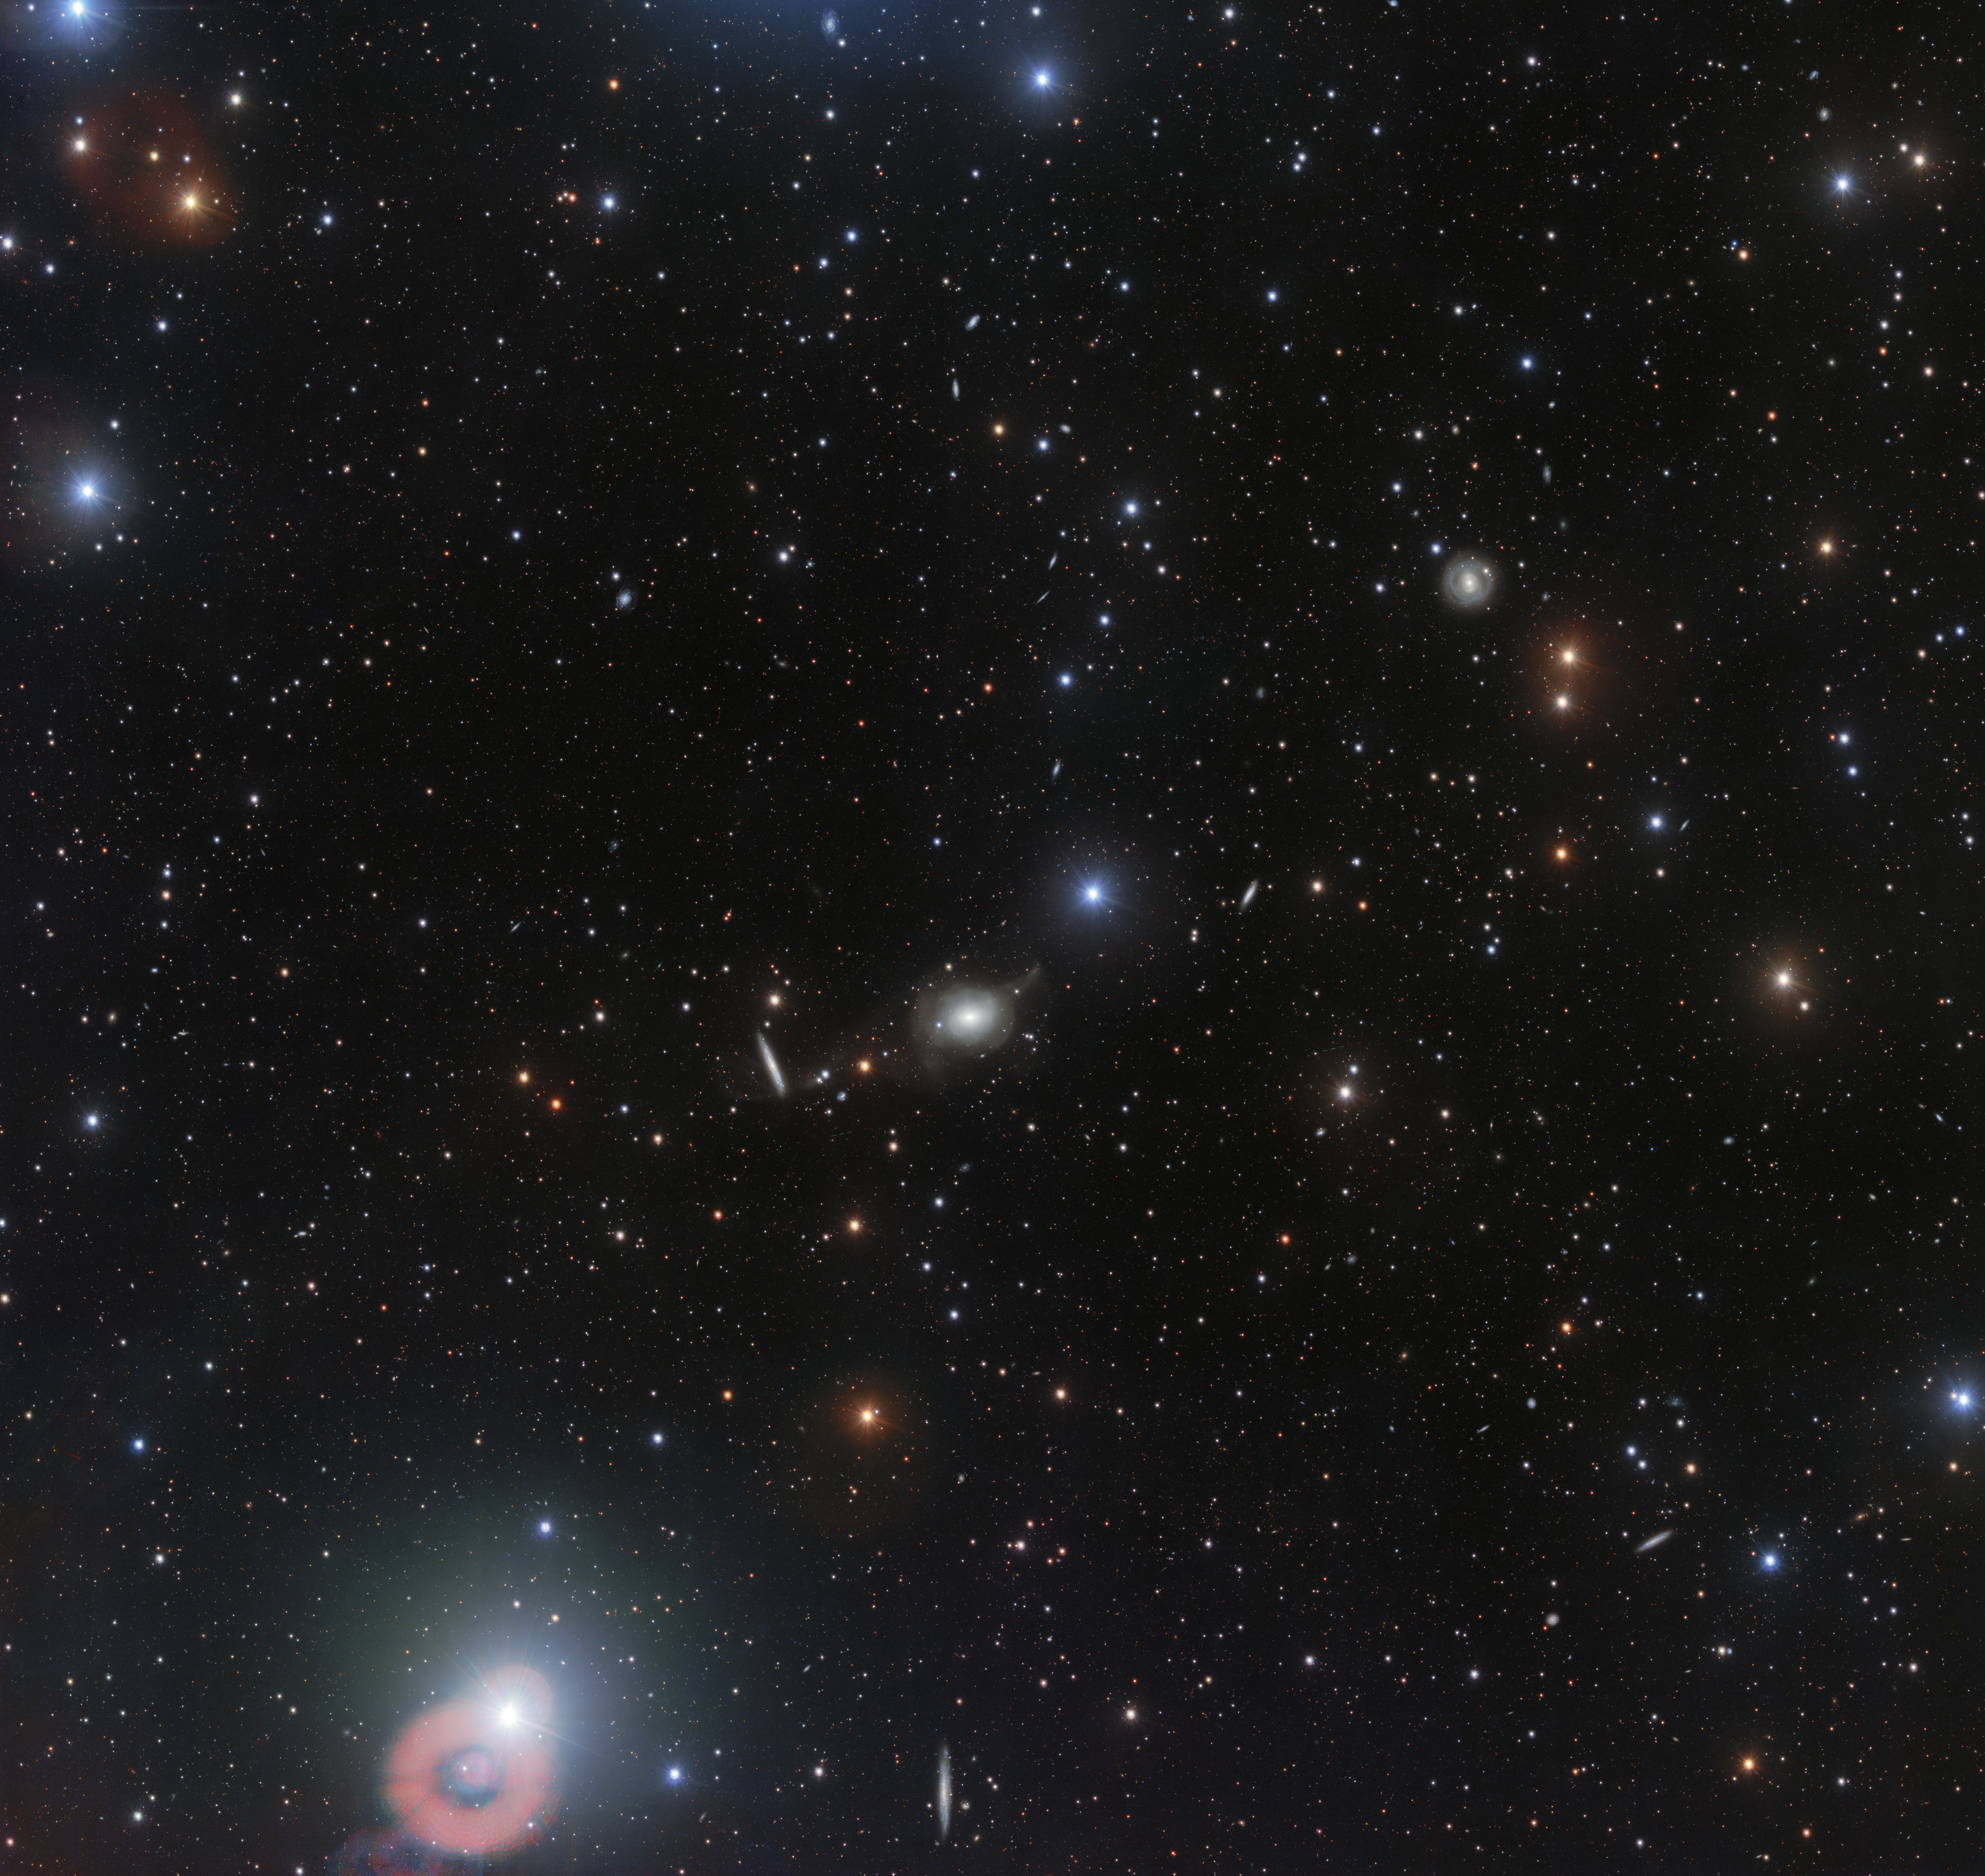

Wide-field view of the surroundings of NGC 5018

This wider-area image around the elliptical galaxy NGC 5018 offers a different perspective on the cosmic vastness. If seen with the unaided eye it will look almost empty. Here the extremely sensitive detectors of the VST have captured a myriad of stars, galaxies, and even a few errant asteroids crossing this area of the sky during the long exposures need to obtain the image.

Credit: ESO/Spavone et al.